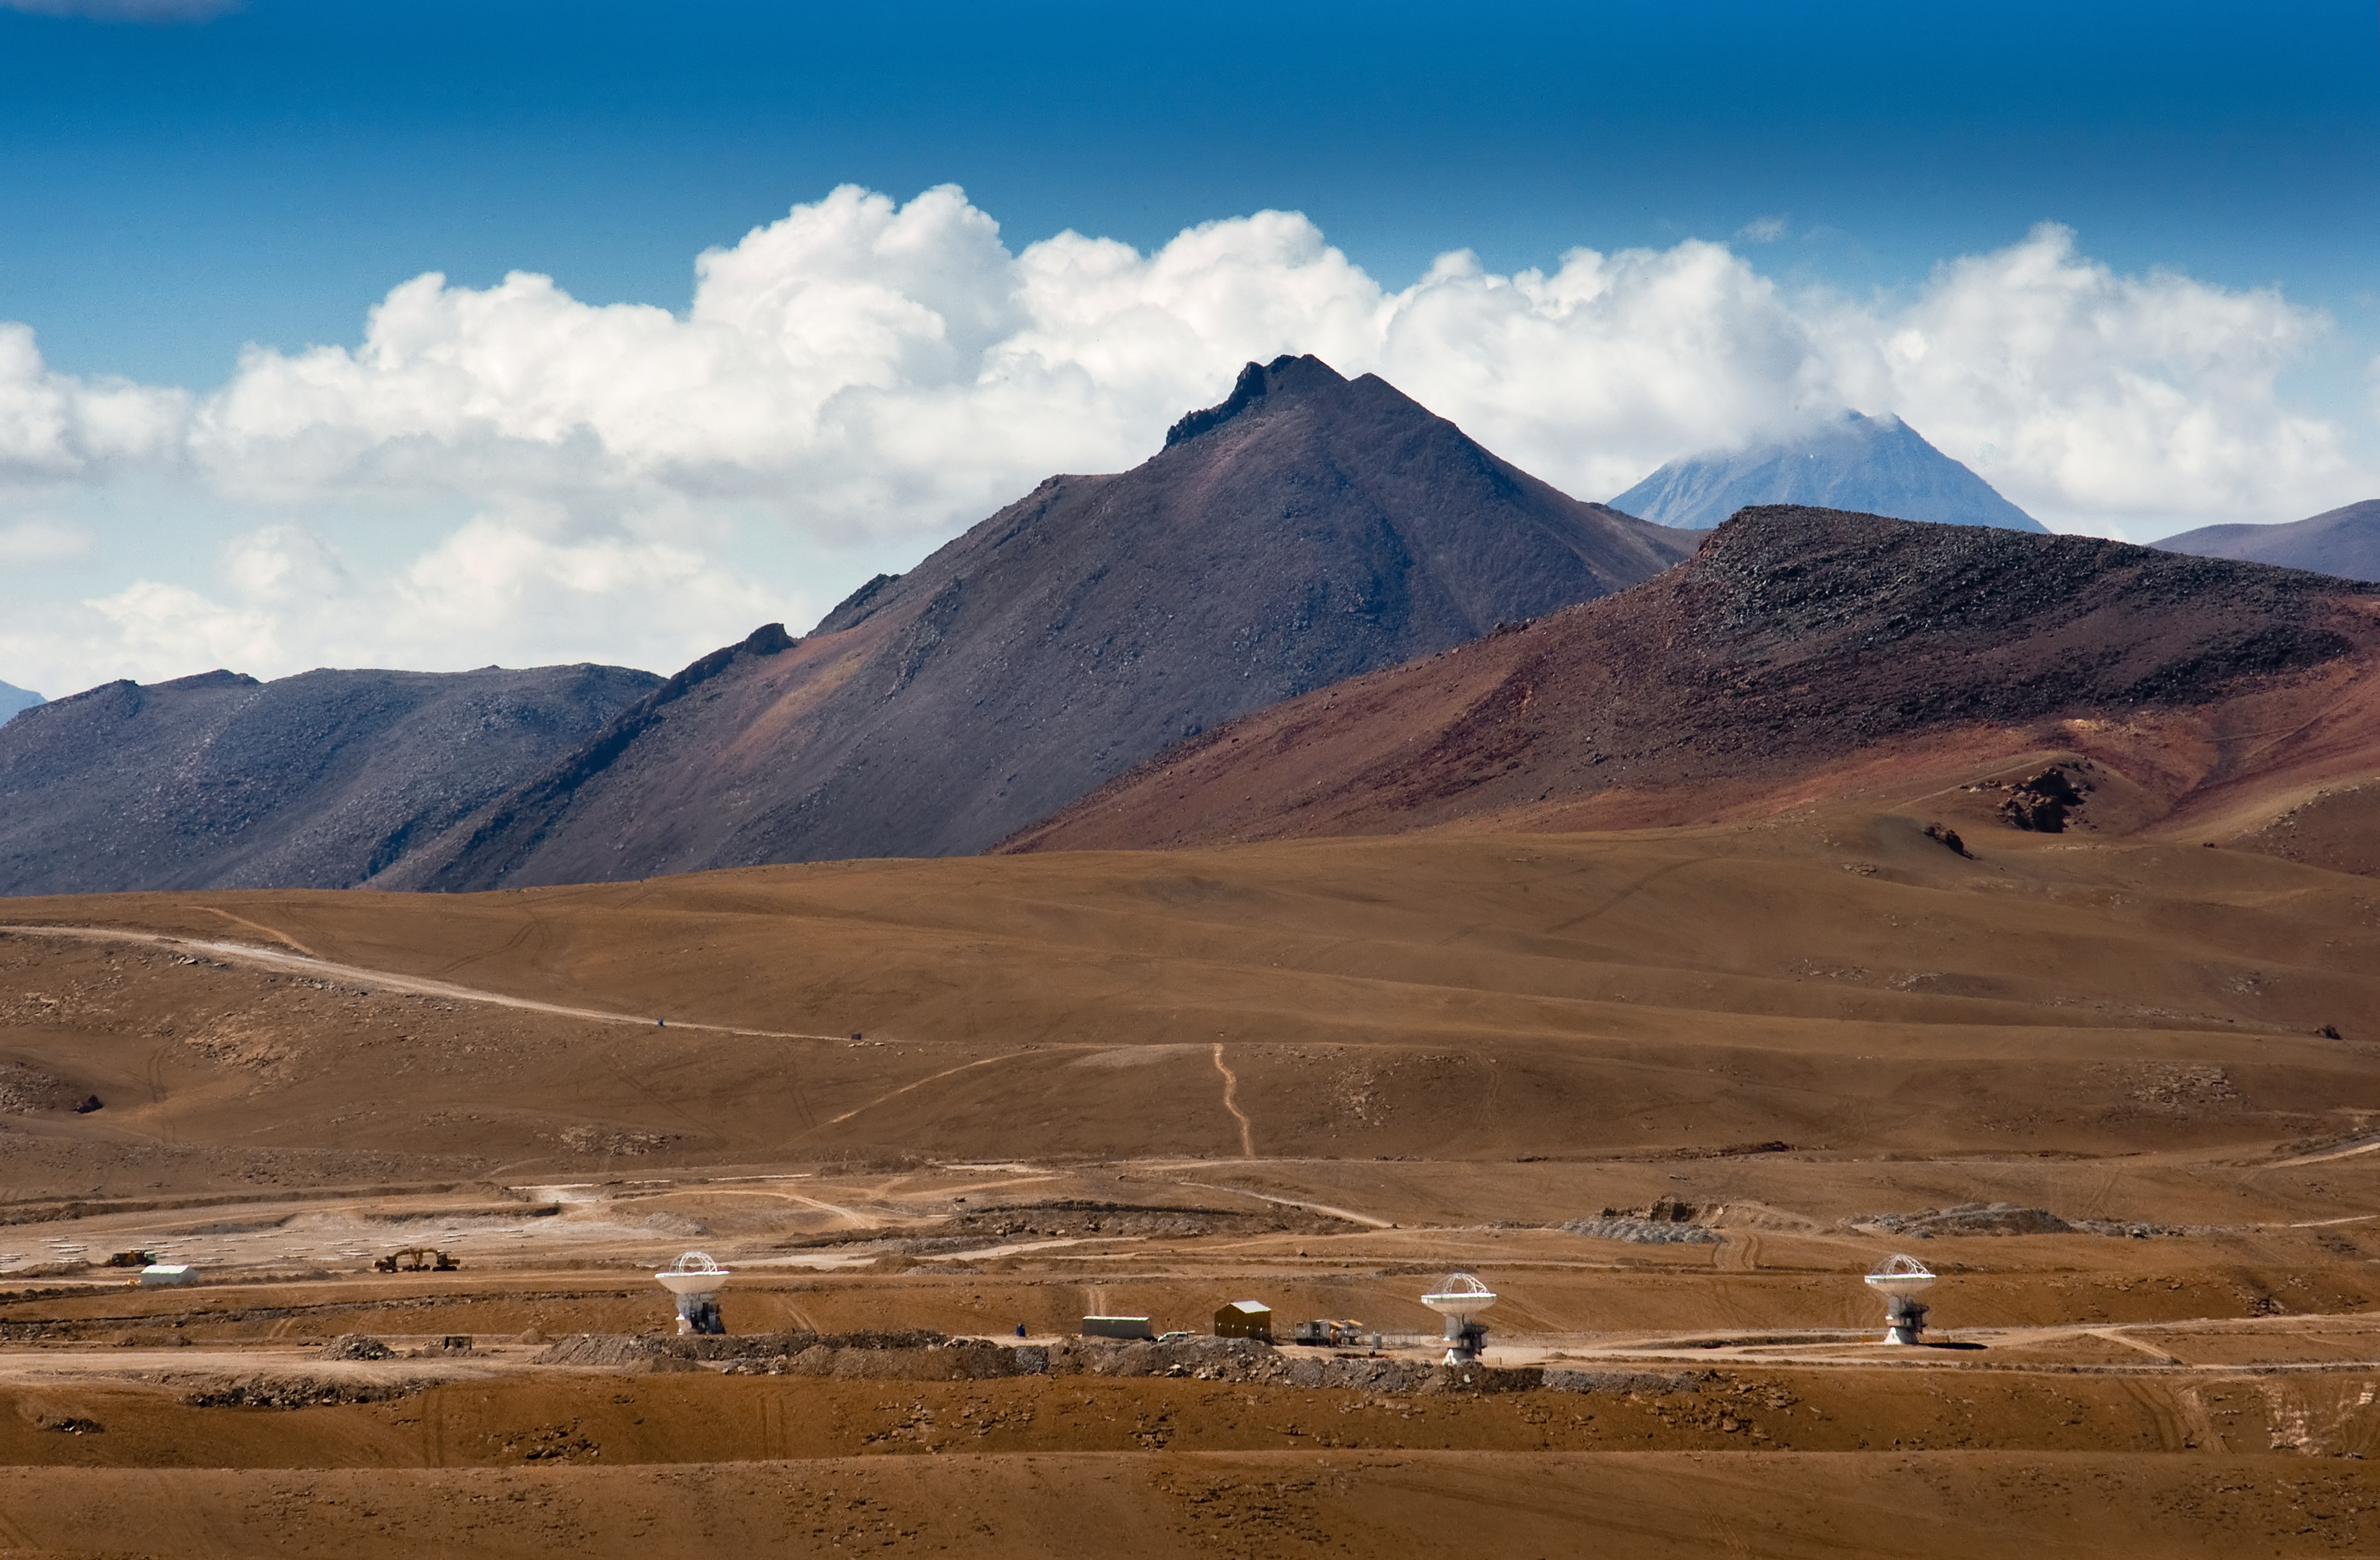

The first three ALMA antennas at the Array Operations Site (AOS) on Chajnantor

The first three antennas at the Array Operations Site (AOS) for the Atacama Large Millimeter/submillimeter Array (ALMA) on the Chajnantor plain of the Chilean Andes, 5000 m above sea level. ALMA is the largest ground-based astronomy project in existence, and will be comprised of a giant array of 12-m submillimetre quality antennas, with baselines of several kilometres. An additional, compact array of 7-m and 12-m antennas will complement the main array. Construction of ALMA started in 2003 and will be completed in 2012. The ALMA project is an international collaboration between Europe, East Asia and North America in cooperation with the Republic of Chile.

Credit: Iztok Bončina/ALMA (ESO/NAOJ/NRAO)